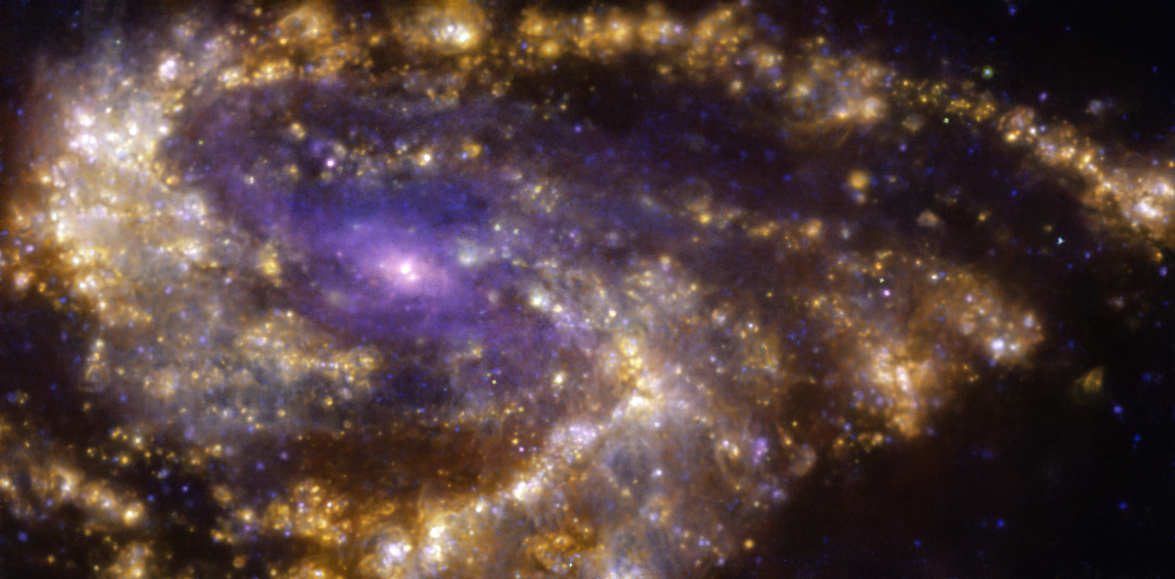

Purple haze

This Picture of the Week showcases the impressive NGC 3627 galaxy, also known as Messier 66, located approximately 31 million light-years from Earth in the constellation Leo. The image was taken with the Multi-Unit Spectroscopic Explorer (MUSE) on ESO’s Very Large Telescope (VLT) in Chile. But why does it have these unusual colours?

This image is a combination of observations conducted in different wavelengths of light. But rather than seeing the stars in this galaxy, as in more classical images, what this image displays is gas ionised by newly-born stars, with hydrogen, oxygen and sulphur shown in red, blue and orange respectively.

The image was taken as part of the Physics at High Angular resolution in Nearby GalaxieS (PHANGS) project, which is using telescopes operating across all wavelengths to make high-resolution observations of nearby galaxies. The goal of the project is to better understand what triggers, boosts or holds back the formation of new stars in different environments.

Credit: ESO/PHANGS